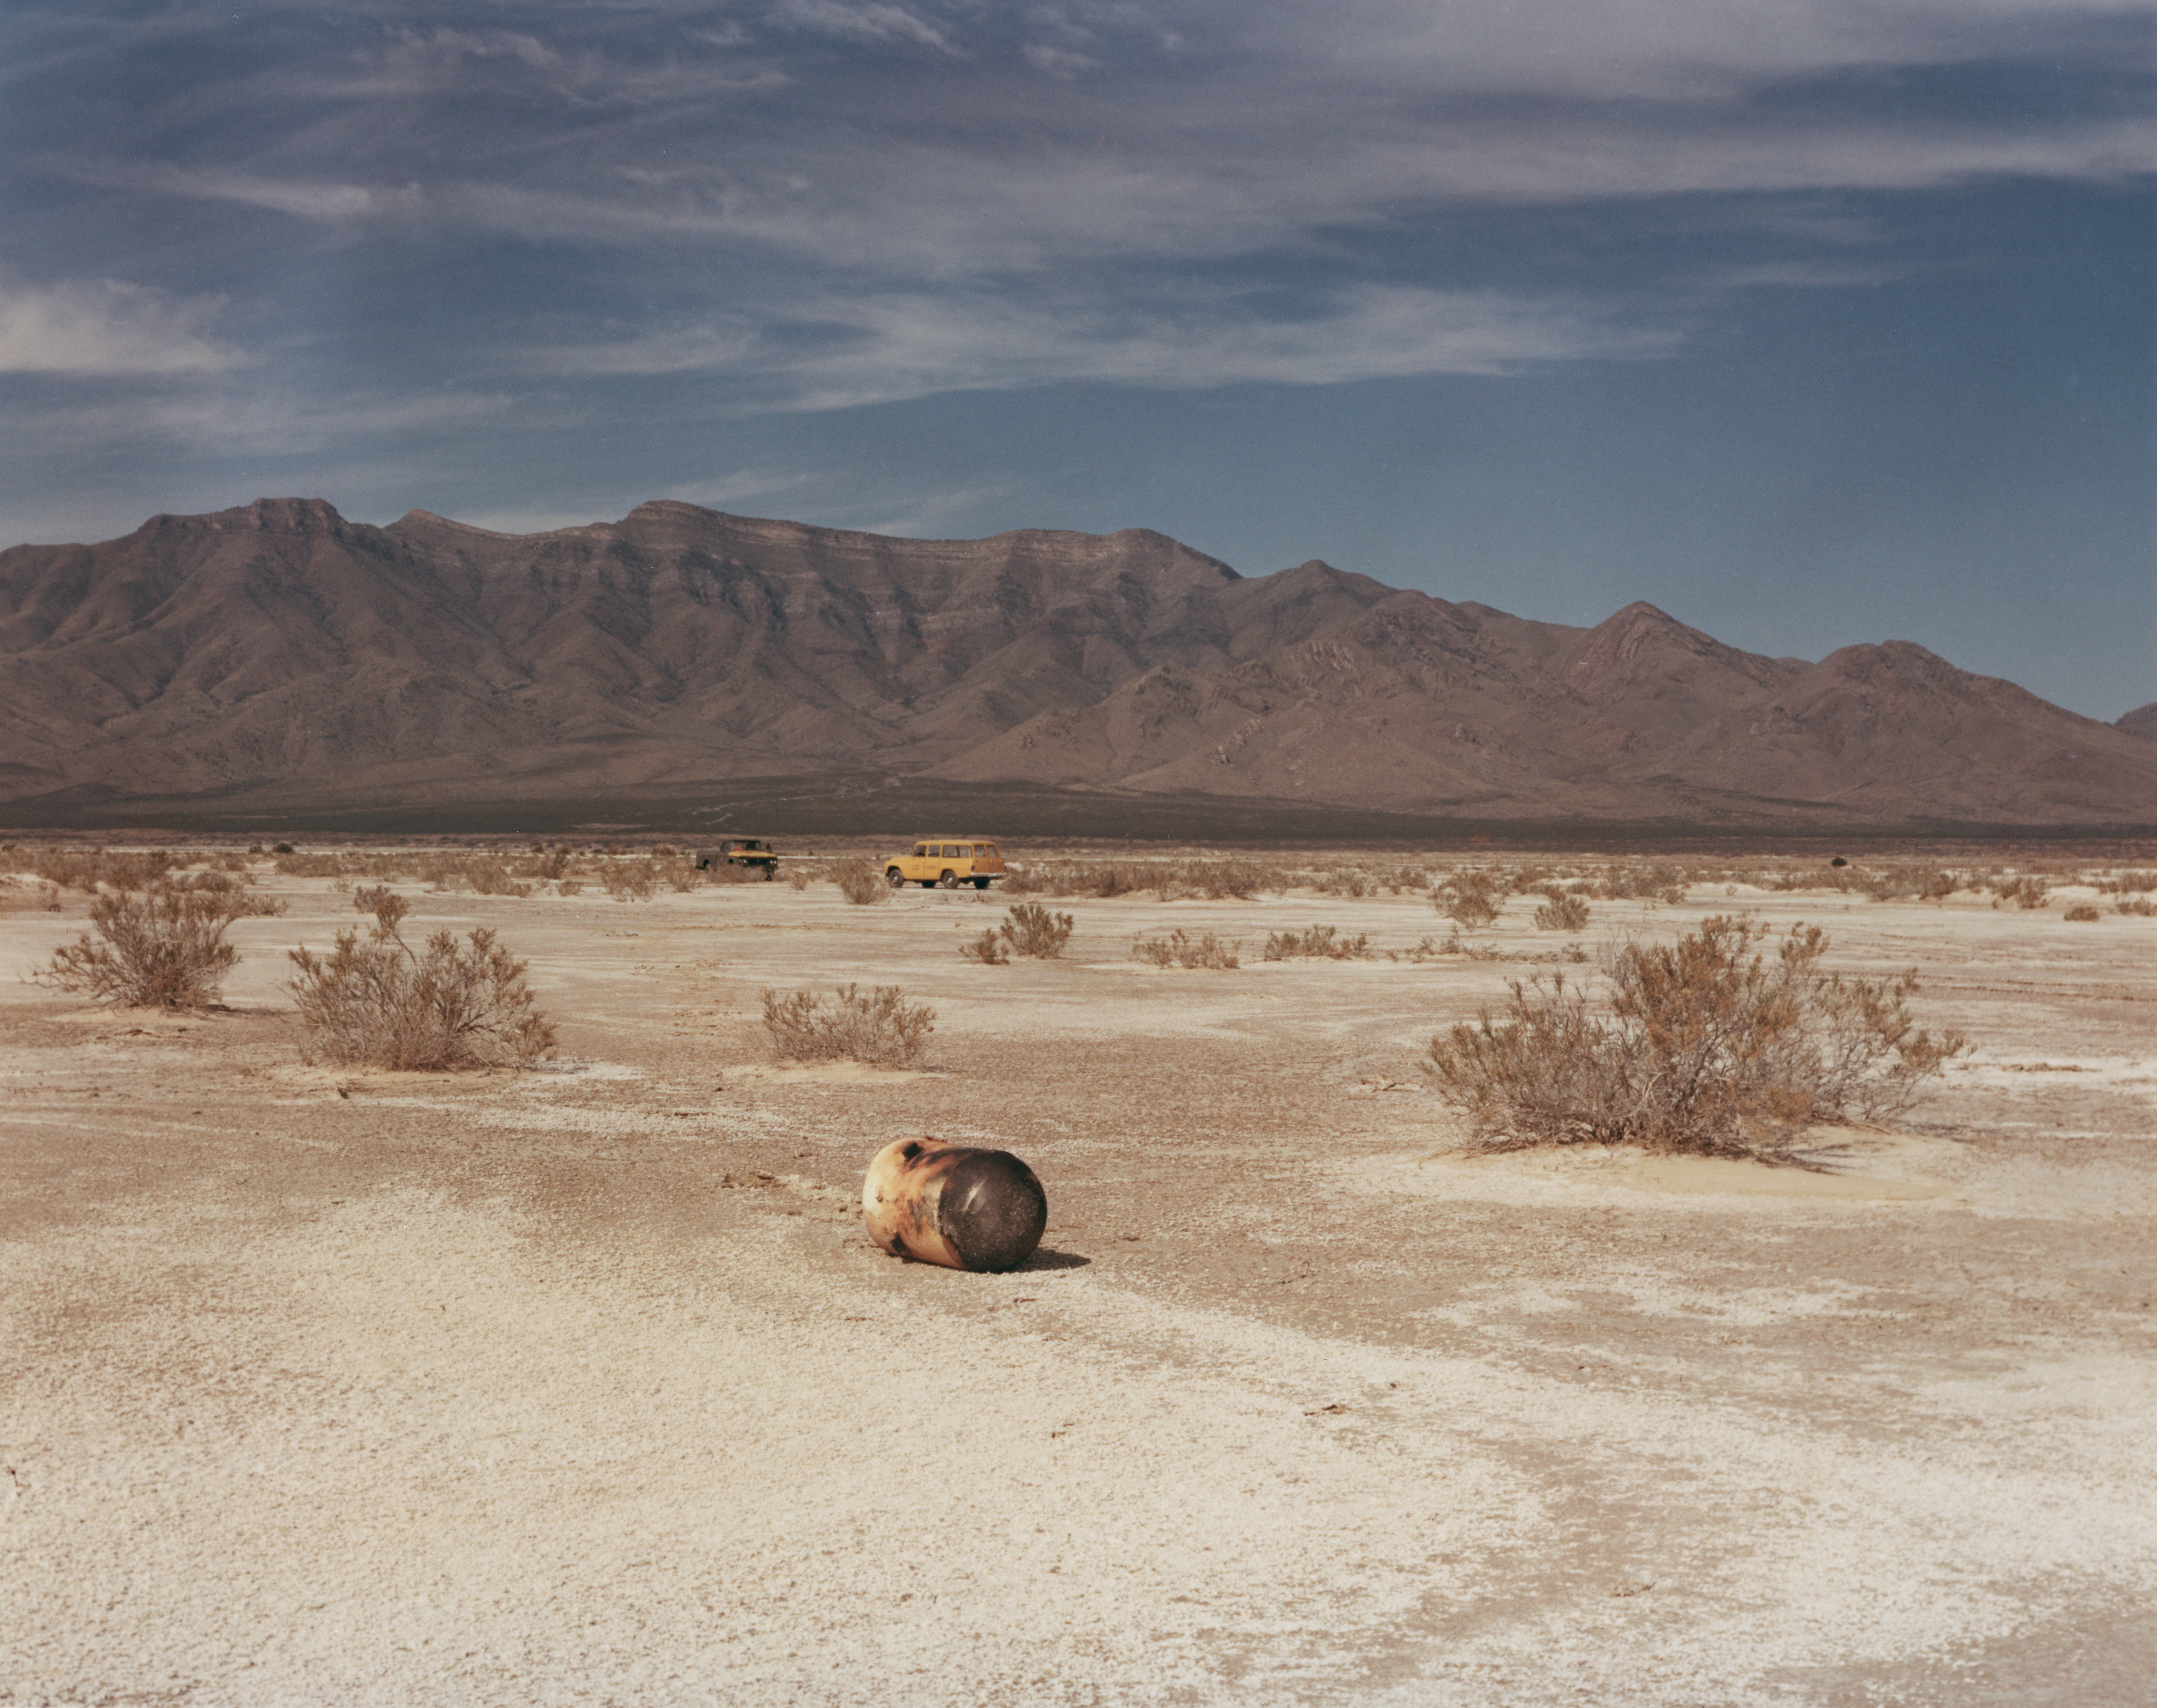

Kitt Peak Rocket Program Flight 3.32

This image shows part of a rocket launched by Kitt Peak at White Sands Missile Range on 1 March 1971. This was flight 3.32, which measured Venus's ultraviolet spectrum using a 14-inch telescope and a spectrometer.

All systems worked superbly during this flight. The signal was weak due to low equipment efficiency and high background noise from cosmic rays, but the data was still good.

The original negative of this image is stored at NOIRLab Headquarters in Tucson, Arizona. This image is part of NSF NOIRLab’s historical archives.

Credit: KPNO/NOIRLab/NSF/AURA